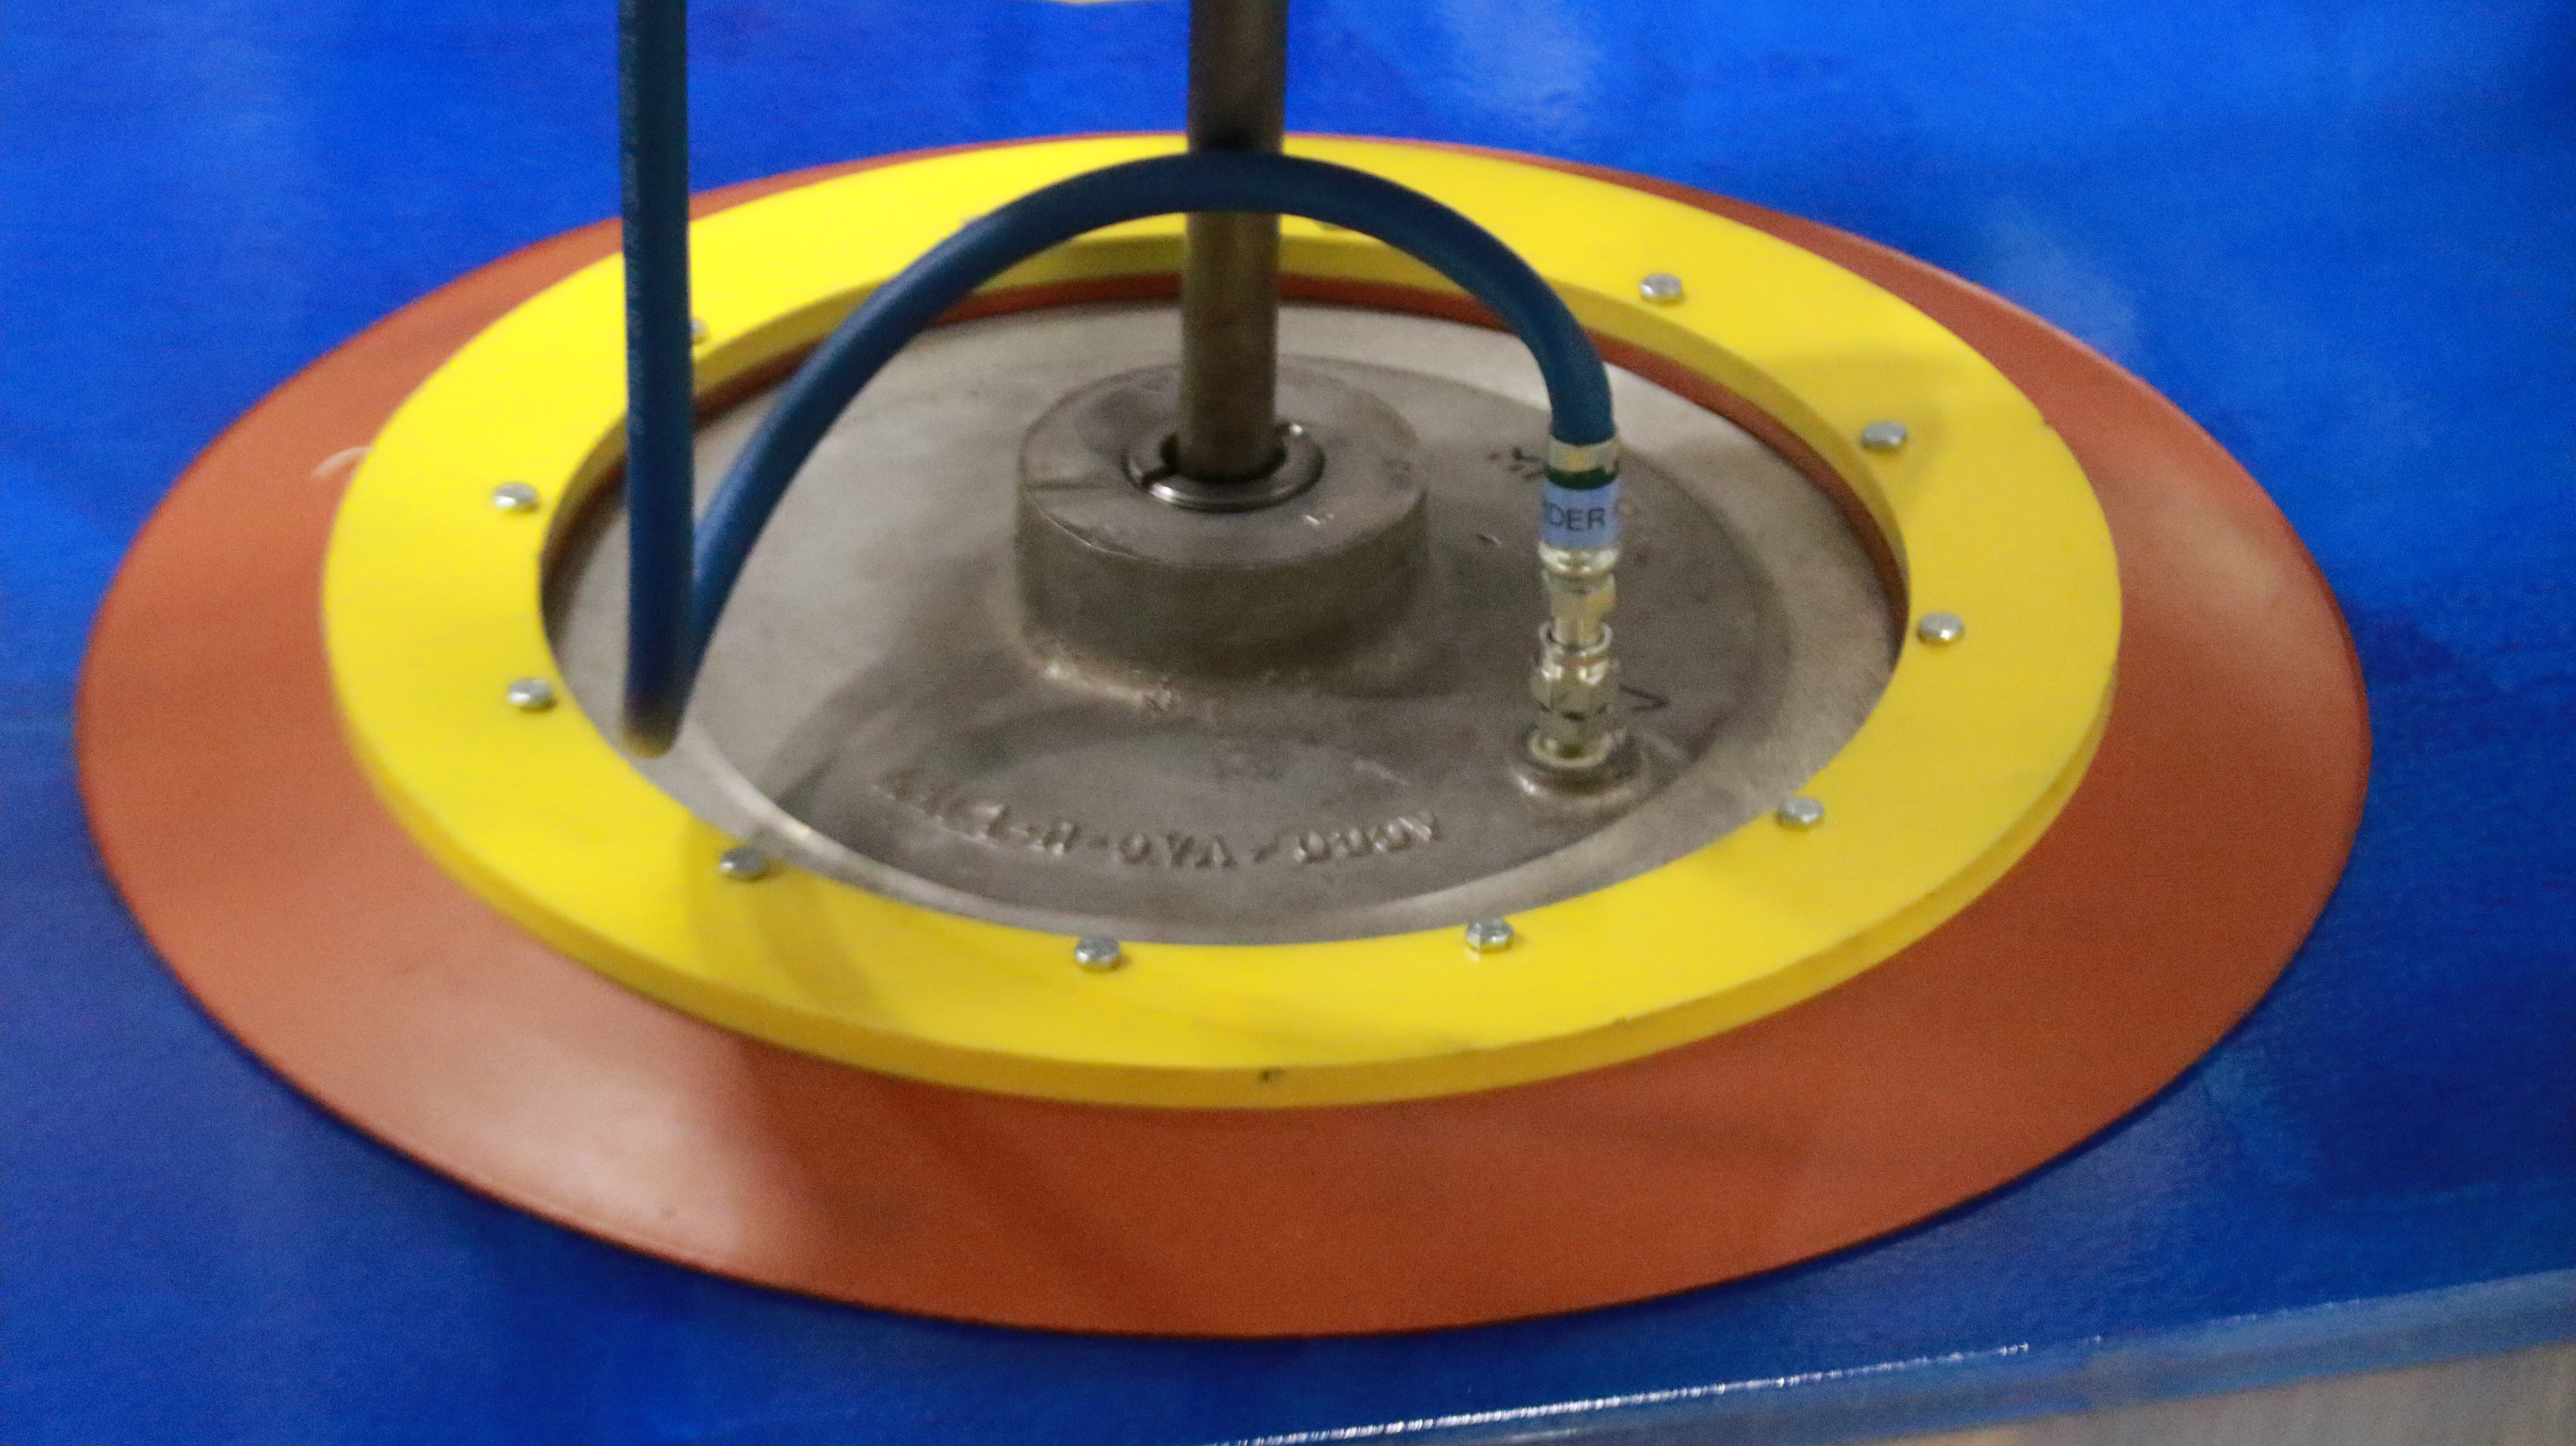

M1M3 Lift 2018

On the morning of October 25th, at the Richard F. Caris Mirror Lab on the University of Arizona campus, the LSST Primary/Tertiary Mirror (M1M3) was successfully lifted out of its transport container and onto the M1M3 Cell. The mirror lift was performed with a special lifting fixture, outfitted with 54 vacuum pads, that was designed specifically to safely lift and lower the 37,000 lb (16,780 kg) glass monolith. The M1M3 Mirror was lifted onto the Cell, interfacing successfully with the 355 static supports (wire rope isolators), that hold it above the upper surface of the mirror cell.

Credit: Rubin Observatory/NSF/AURA